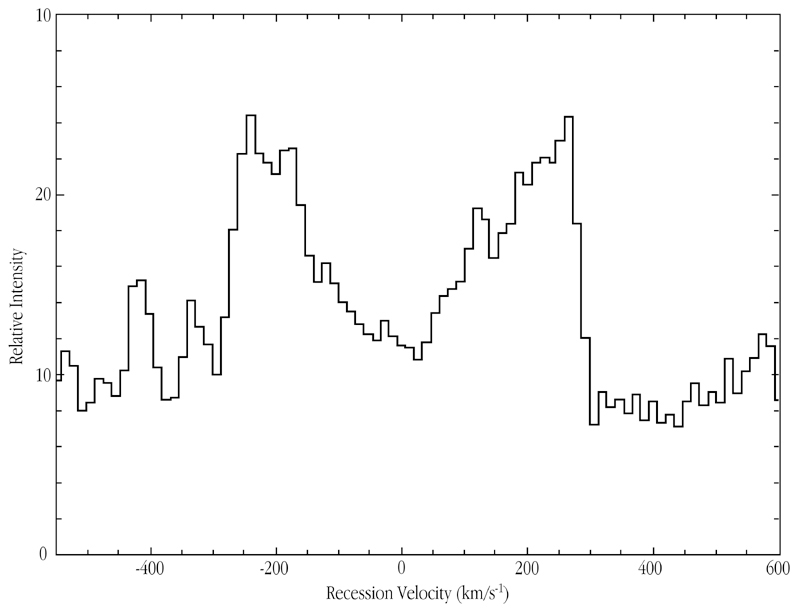

H-alpha profile of spiral galaxy ISOHDF 27

The extracted H-alpha profile in ISOHDFS 27, following extensive image processing of the spectrum shown in ESO Press Photo eso0041. When corrected for the inclination of the galaxy (50°), the peak-to-peak velocity difference is about 830 km/sec, corresponding to a rotational velocity of about 415 km/sec. This is about three times more than what is typical for normal spiral galaxies and hence indicates a very large mass.

The present results are based on observations that were collected in visitor mode during August 18-20, 2000. For these observations, ISAAC was used in medium resolution mode (R ~ 5000) with a slit of 0.6 arcsec x 2 arcmin. The pixel scale is 0.146 arcsec/pix. The wavelength for the H-alpha is 1.0370 µm and the SZ band was used for the observations. The seeing was very good throughout the run (from 0.2 - 0.9 arcsec).

Credit: ESO